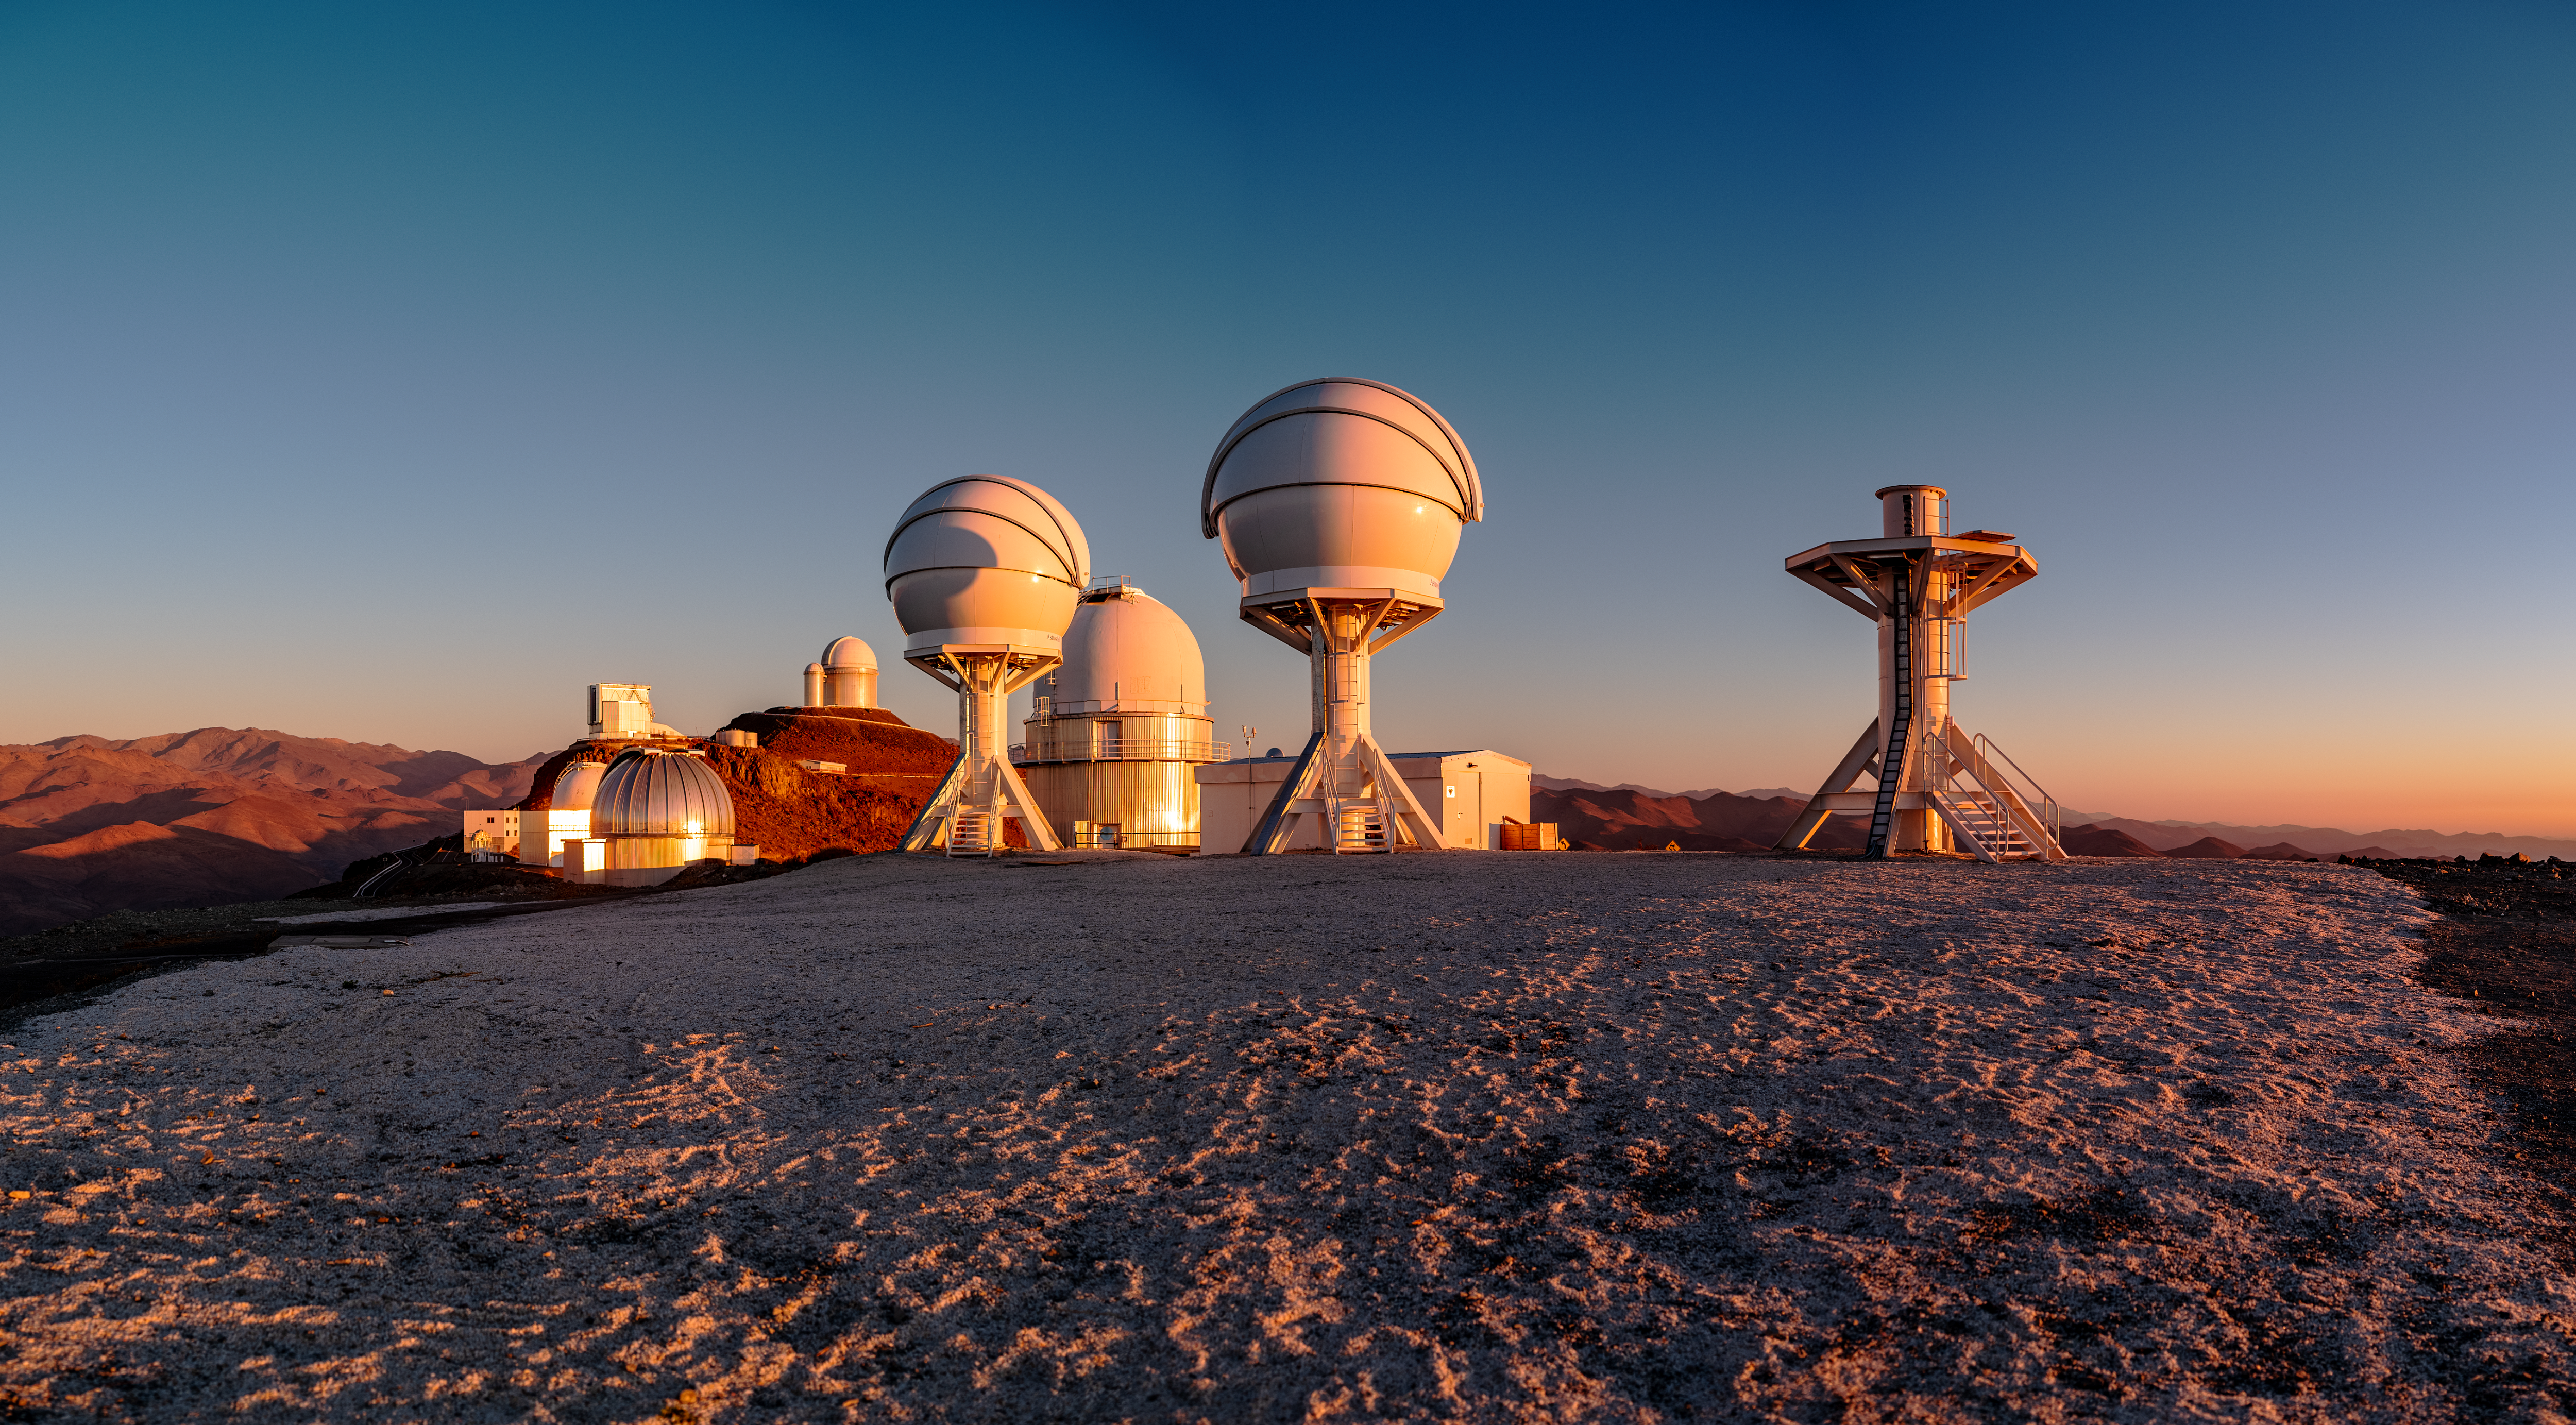

La Silla’s new gem

This family portrait of the telescopes residing at ESO’s La Silla Observatory was captured in 2019 during the breathtaking sunset over the outskirts of Chilean Atacama Desert.

Standing tall at the front of the portrait is one of La Silla’s new family members: BlackGEM, an array of optical telescopes which will join soon the search for some of the most powerful and dramatic events in the Universe, such as merging neutron stars and black holes. This robotic array was developed by Radboud University (from where it is remotely controlled), the Netherlands Research School for Astronomy (NOVA), and the KU Leuven.

These exotic events cause ripples in the fabric of spacetime known as gravitational waves. BlackGEM will work together with gravitational wave detectors such as LIGO and Virgo to pinpoint in visible light the sources responsible for gravitational waves. This will allow for bigger telescopes — such as ESO’s Very Large Telescope (VLT) — to carry out detailed follow-up observations. This will provide astronomers with insight into some of the most extreme events in the universe and help unveil the mysteries of the cosmos.

Credit: Zdeněk Bardon (bardon.cz)/ESO